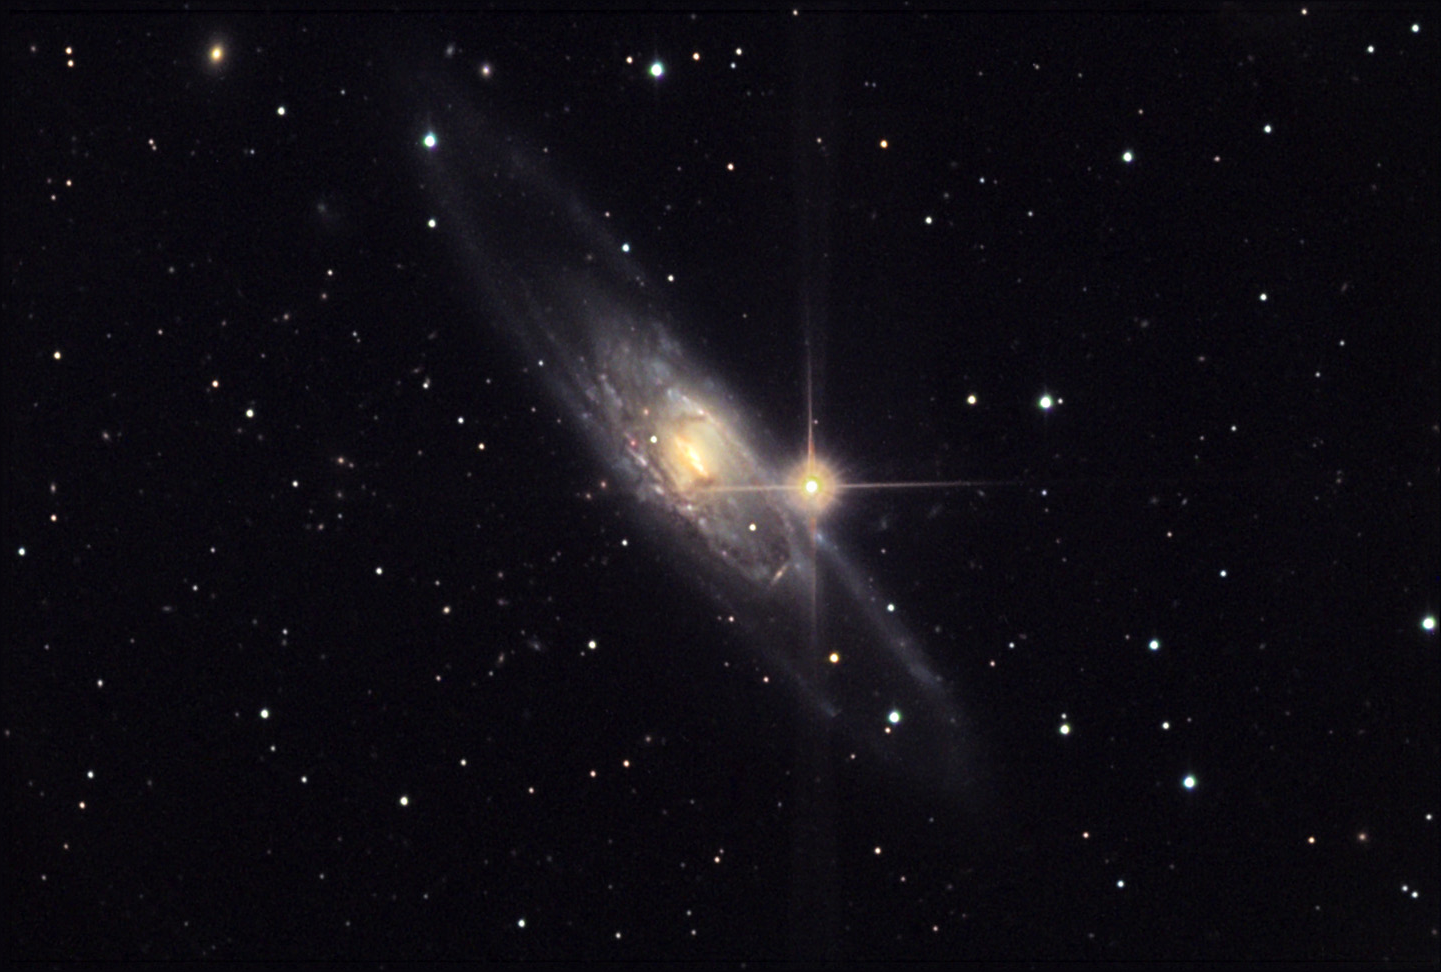

NGC 5792

This spiral galaxy is located about 83 million lightyears away in the constellation Libra.

This image was taken as part of Advanced Observing Program (AOP) program at Kitt Peak Visitor Center during 2014.

Credit: KPNO/NOIRLab/NSF/AURA/Brad Ehrhorn/Adam Block